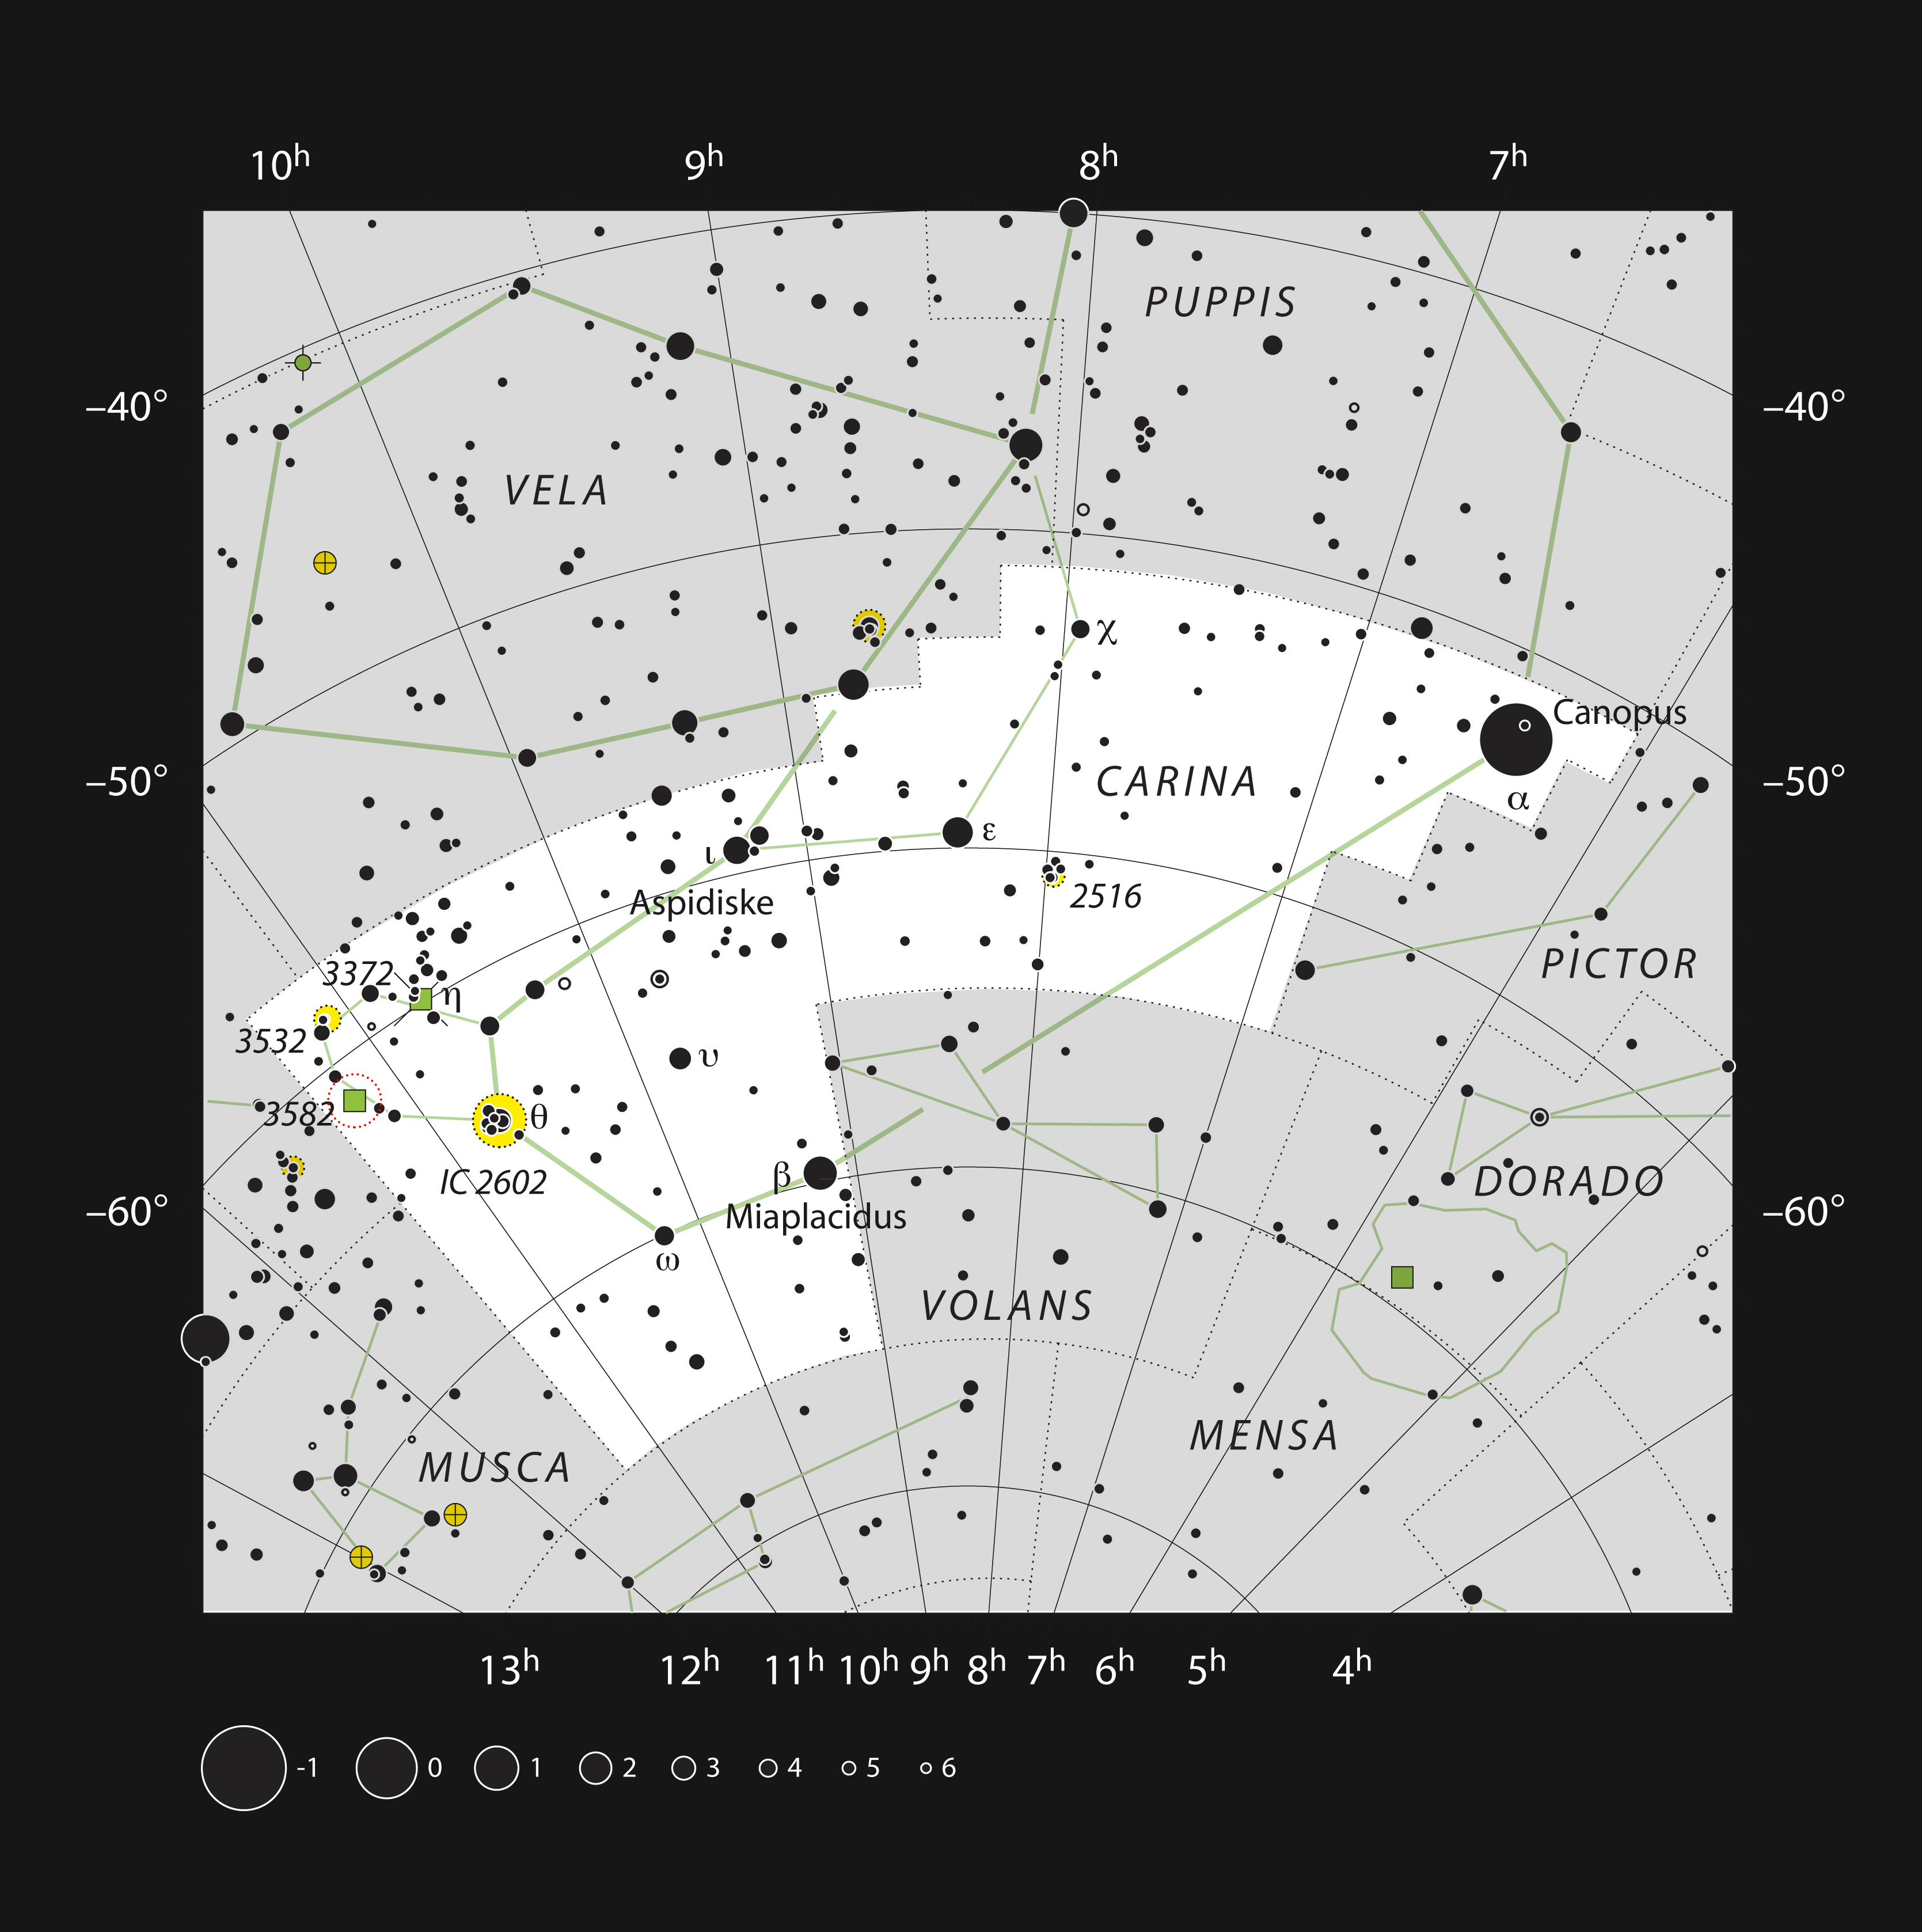

NGC 3582 in the constellation of Carina

This chart shows the location of the star formation region NGC 3582 within the constellation of Carina. This map shows most of the stars visible to the unaided eye under good conditions, and the nebula itself is marked as a green square within a red circle. Through a moderate-sized amateur telescope this object appears as a fan-shaped haze.

Credit: ESO, IAU and Sky & Telescope